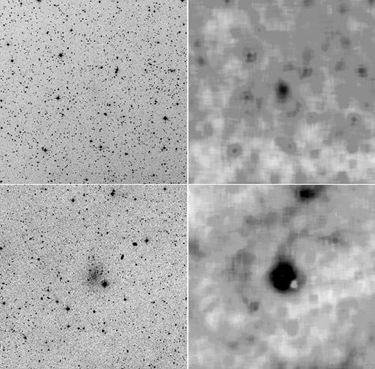

ASTRONOMERS DISCOVER NEW GALAXY IN THE LOCAL GROUP

The discovery of the new dwarf galaxy by Jacoby and collaborators runs counter to the suggestion that the Local Group is deficient in dwarf galaxies. The census of dwarf galaxies is important because they are thought to be the building blocks of larger galaxies through "cannibalism". The new dwarf galaxy is the second the team has found in the past year through innovative computer techniques. The image is a true color image of the new dwarf galaxy, And VI, obtained with the 3.5-m WIYN telescope at the National Science Foundation's Kitt Peak National Observatory. Most of the stars are slightly red in color. A few very evolved stars are extremely red, while some blue stars (probably foreground stars in our own Milky Way) are present. The right panel is an enlarged view of the center of And VI showing the tight packing of stars in this high resolution image.

Credit: National Optical Astronomy Observatories/National Science Foundation